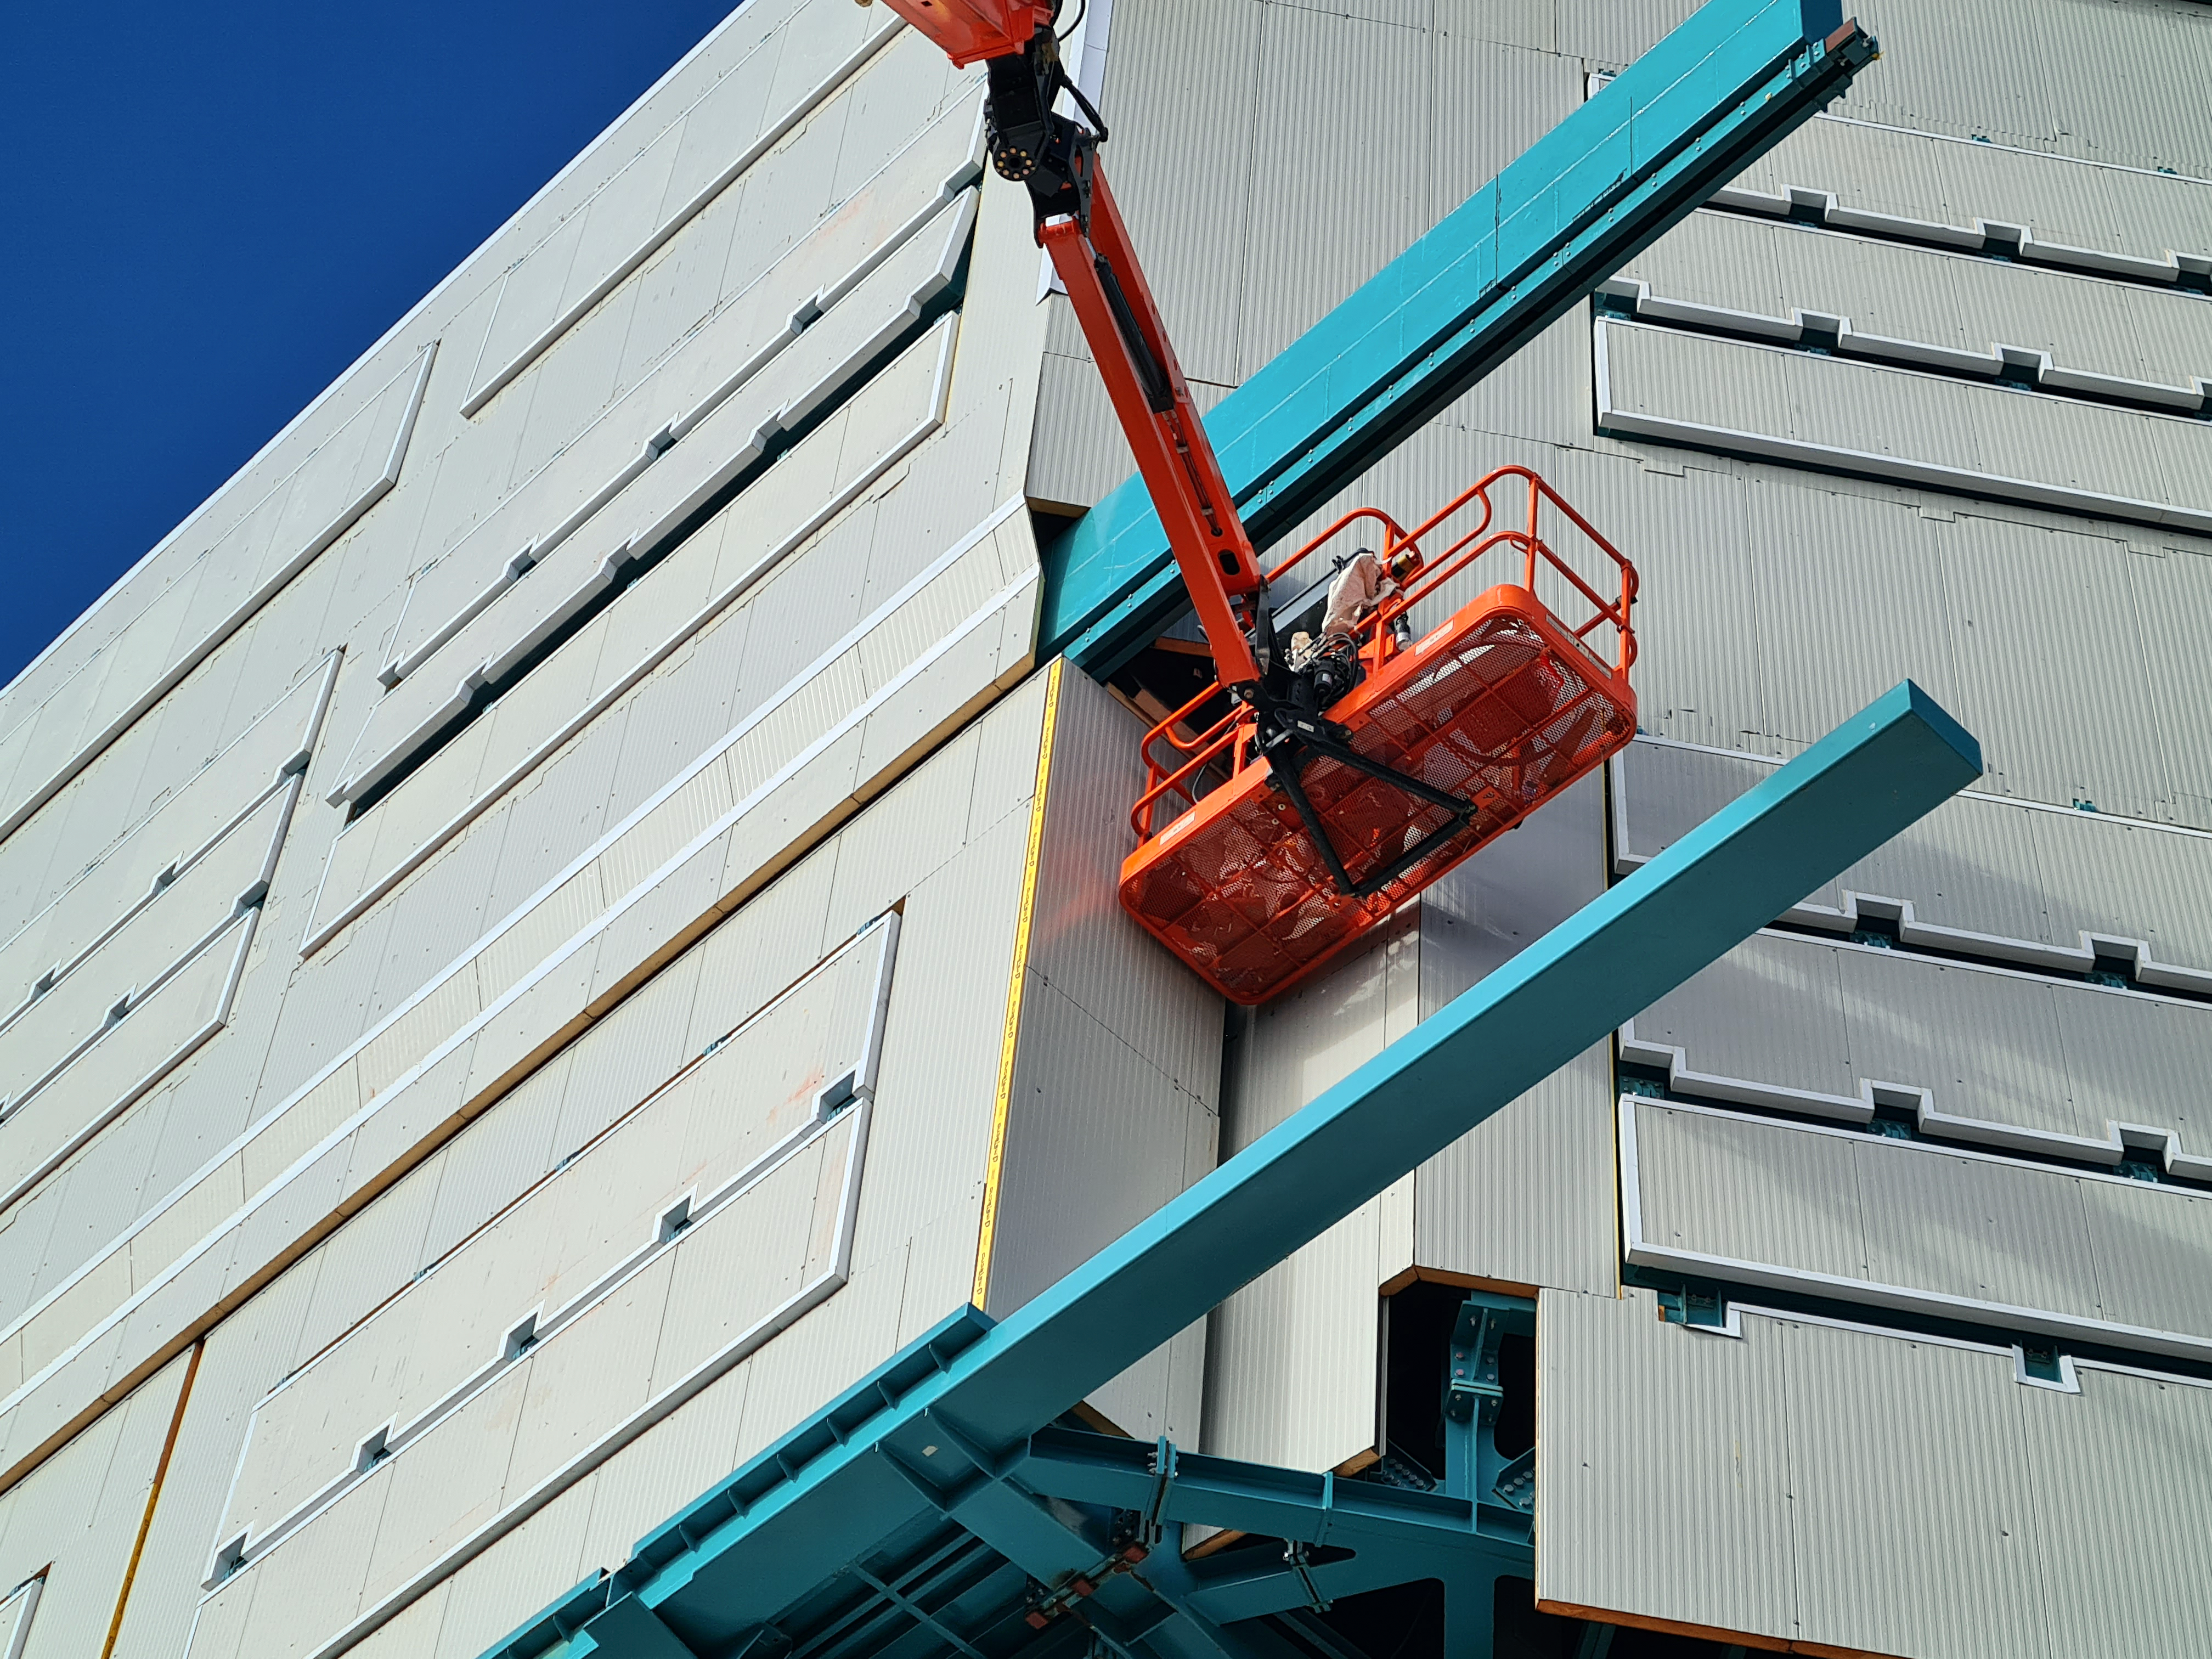

Vera C. Rubin Observatory Construction

The Vera C. Rubin Observatory under construction.

Credit: NOIRLab/AURA/NSF